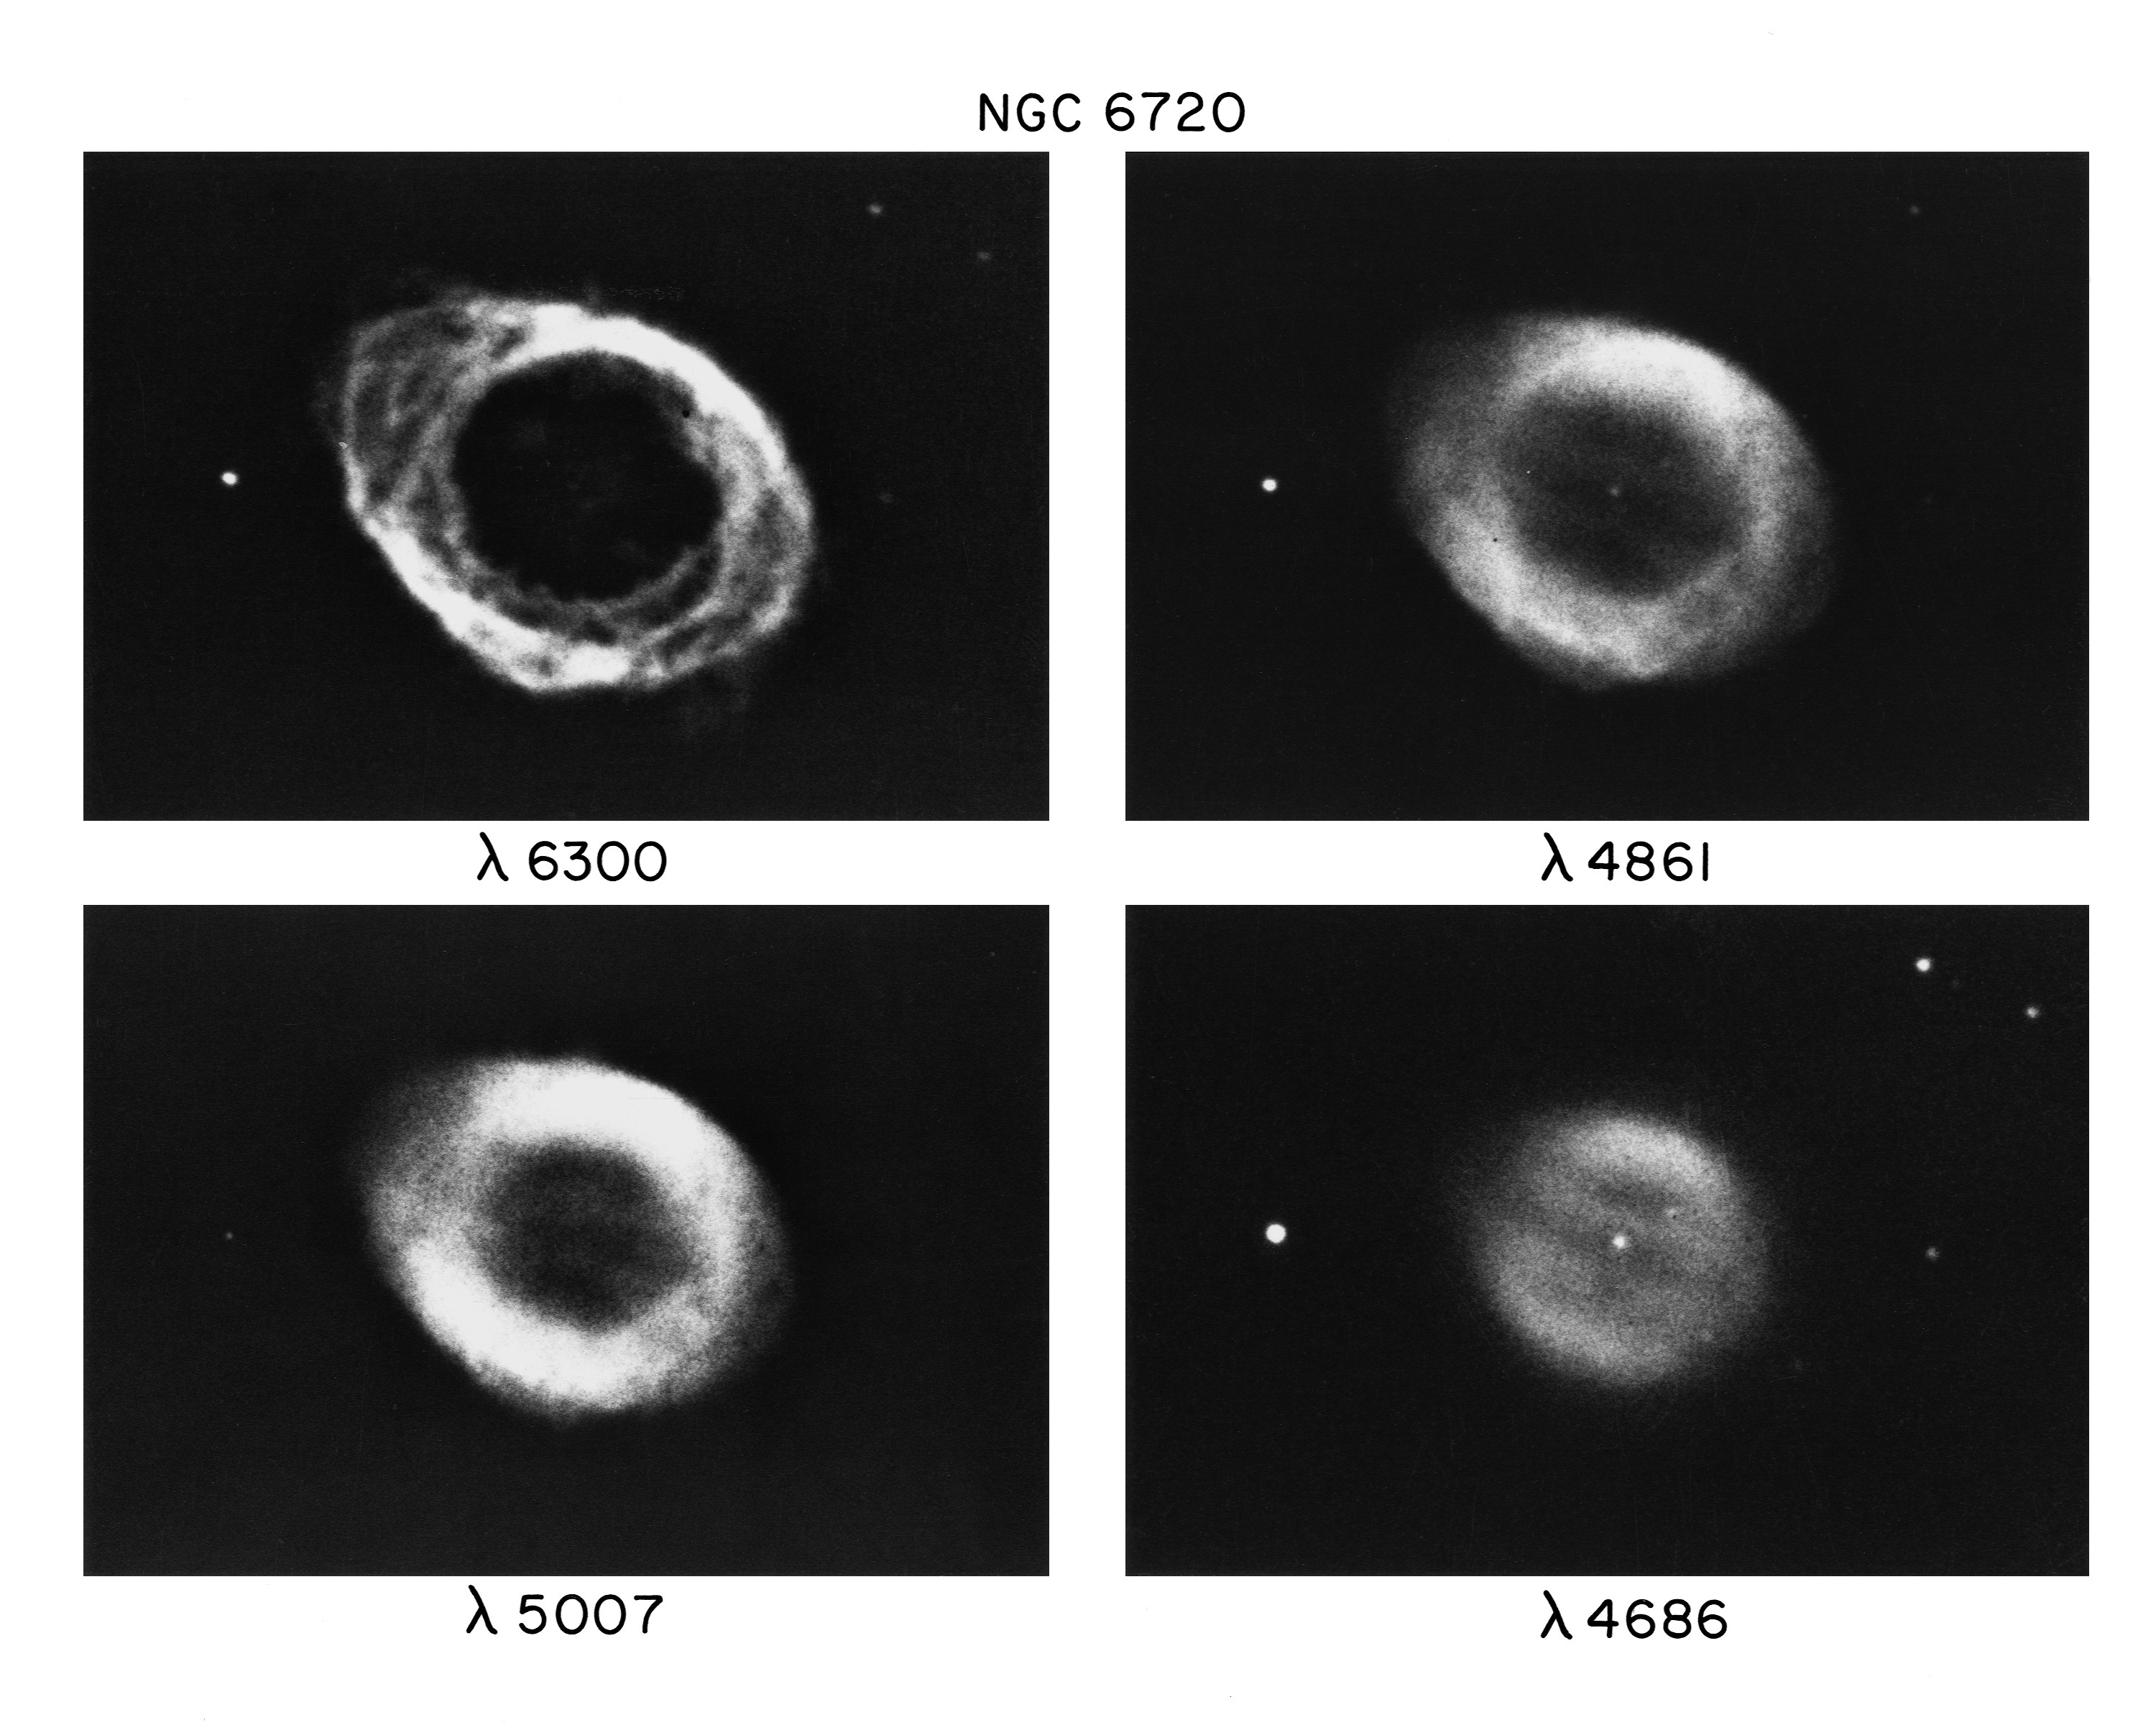

Four views of the Ring Nebula, M57

The Ring Nebula, Messier object 57 (M57), NGC 6720, in the constellation Lyra. This image shows four different views of the nebula as seen at four different wavelengths (colors of light). The use of multi-color imaging helps to reveal physical conditions in the nebula, as different colors of light are emitted by different gases in varying physical states. These pictures were taken with the Kitt Peak 2.1-meter telescope in 1973, using the 40cm Carnegie image tube and an enhanced two inch photographic plate, by Dr Larry Goad. M57 was the first of the class called planetary nebulae to be discovered. It is about 3000 light-years away and about a light-year across.

Credit: NOIRLab/NSF/AURA